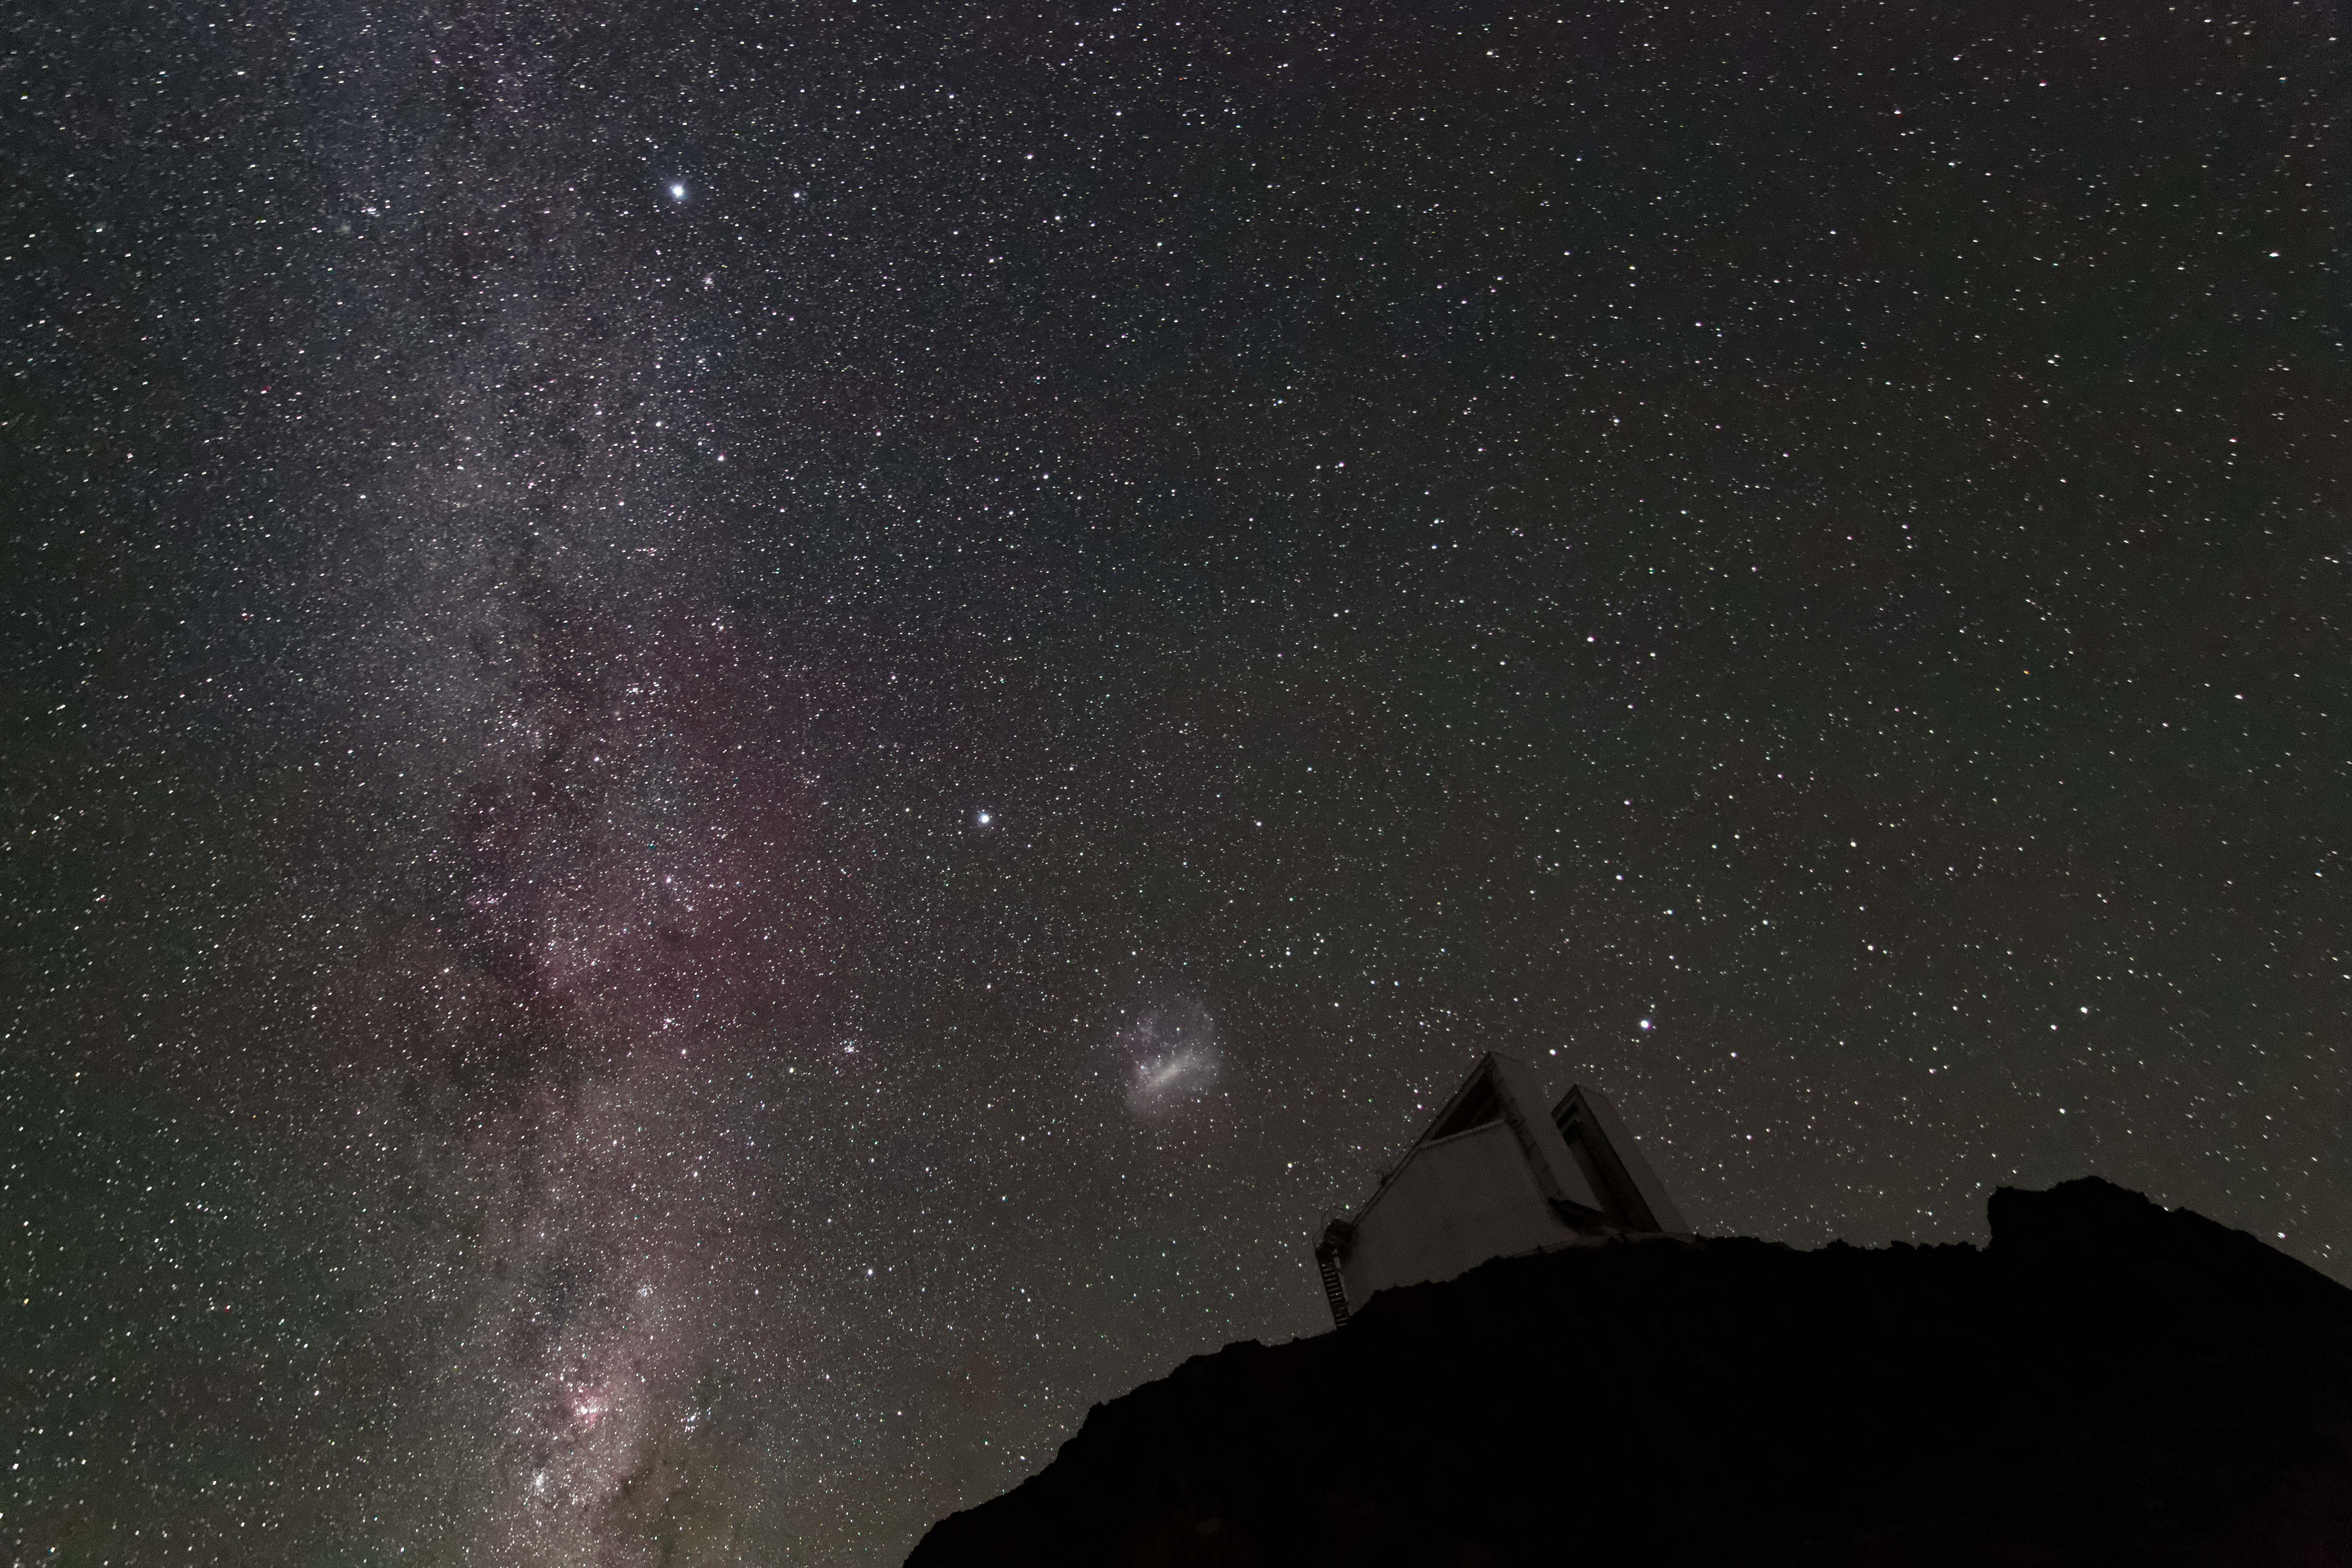

Galactic neighbours

The Milky Way rises vertically into the skies above ESO's La Silla Observatory in Chile. Almost directly overhead the dome of the ESO 3.6-metre telescope is the Large Magellanic Cloud, one of the Milky Way's dwarf galaxy neighbours.

Credit: ESO/A. Santerne